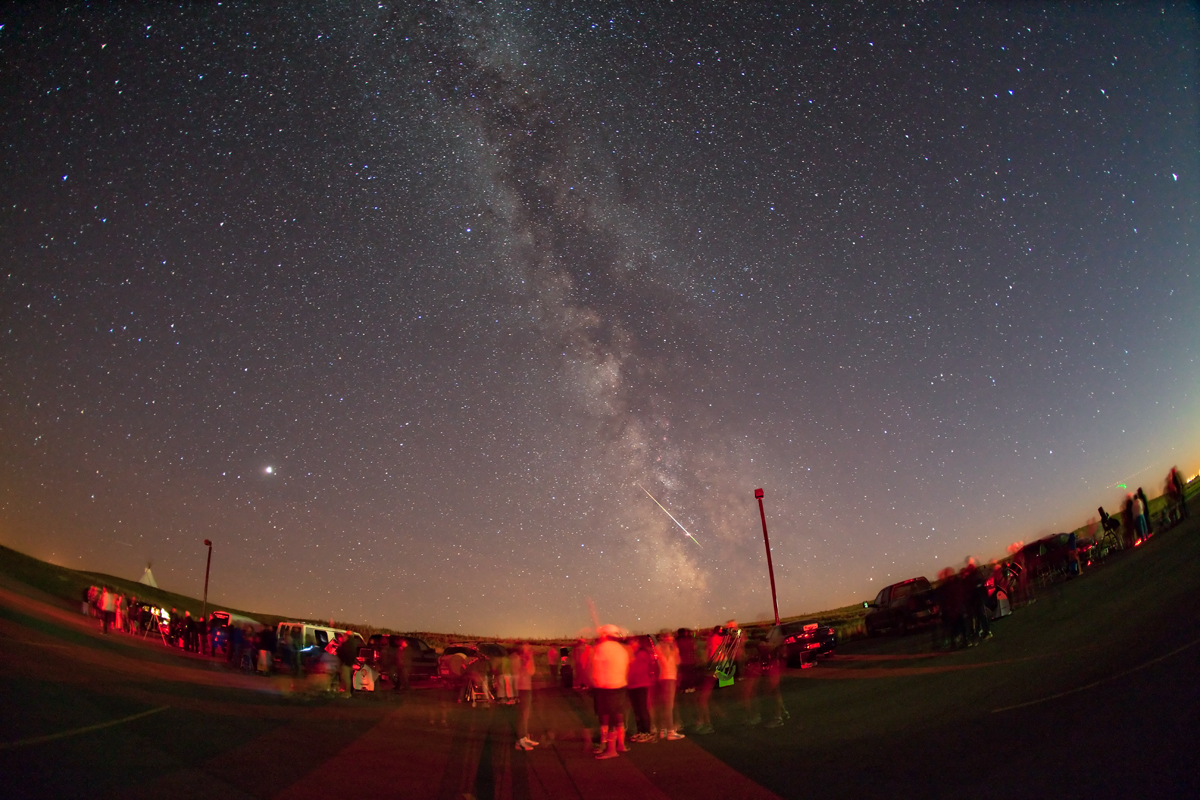

Star Party

Hundreds of star parties such as this will take place all around the world during Galilean Nights, taking place on 22 - 24 October. This photo was taken in southern Alberta, Canada, on 12 September 2009 where about 200 people gathered to hear Siksika stories of the Milky Way before seeing it for themselves under the dark rural skies.

Credit: Alan Dyer